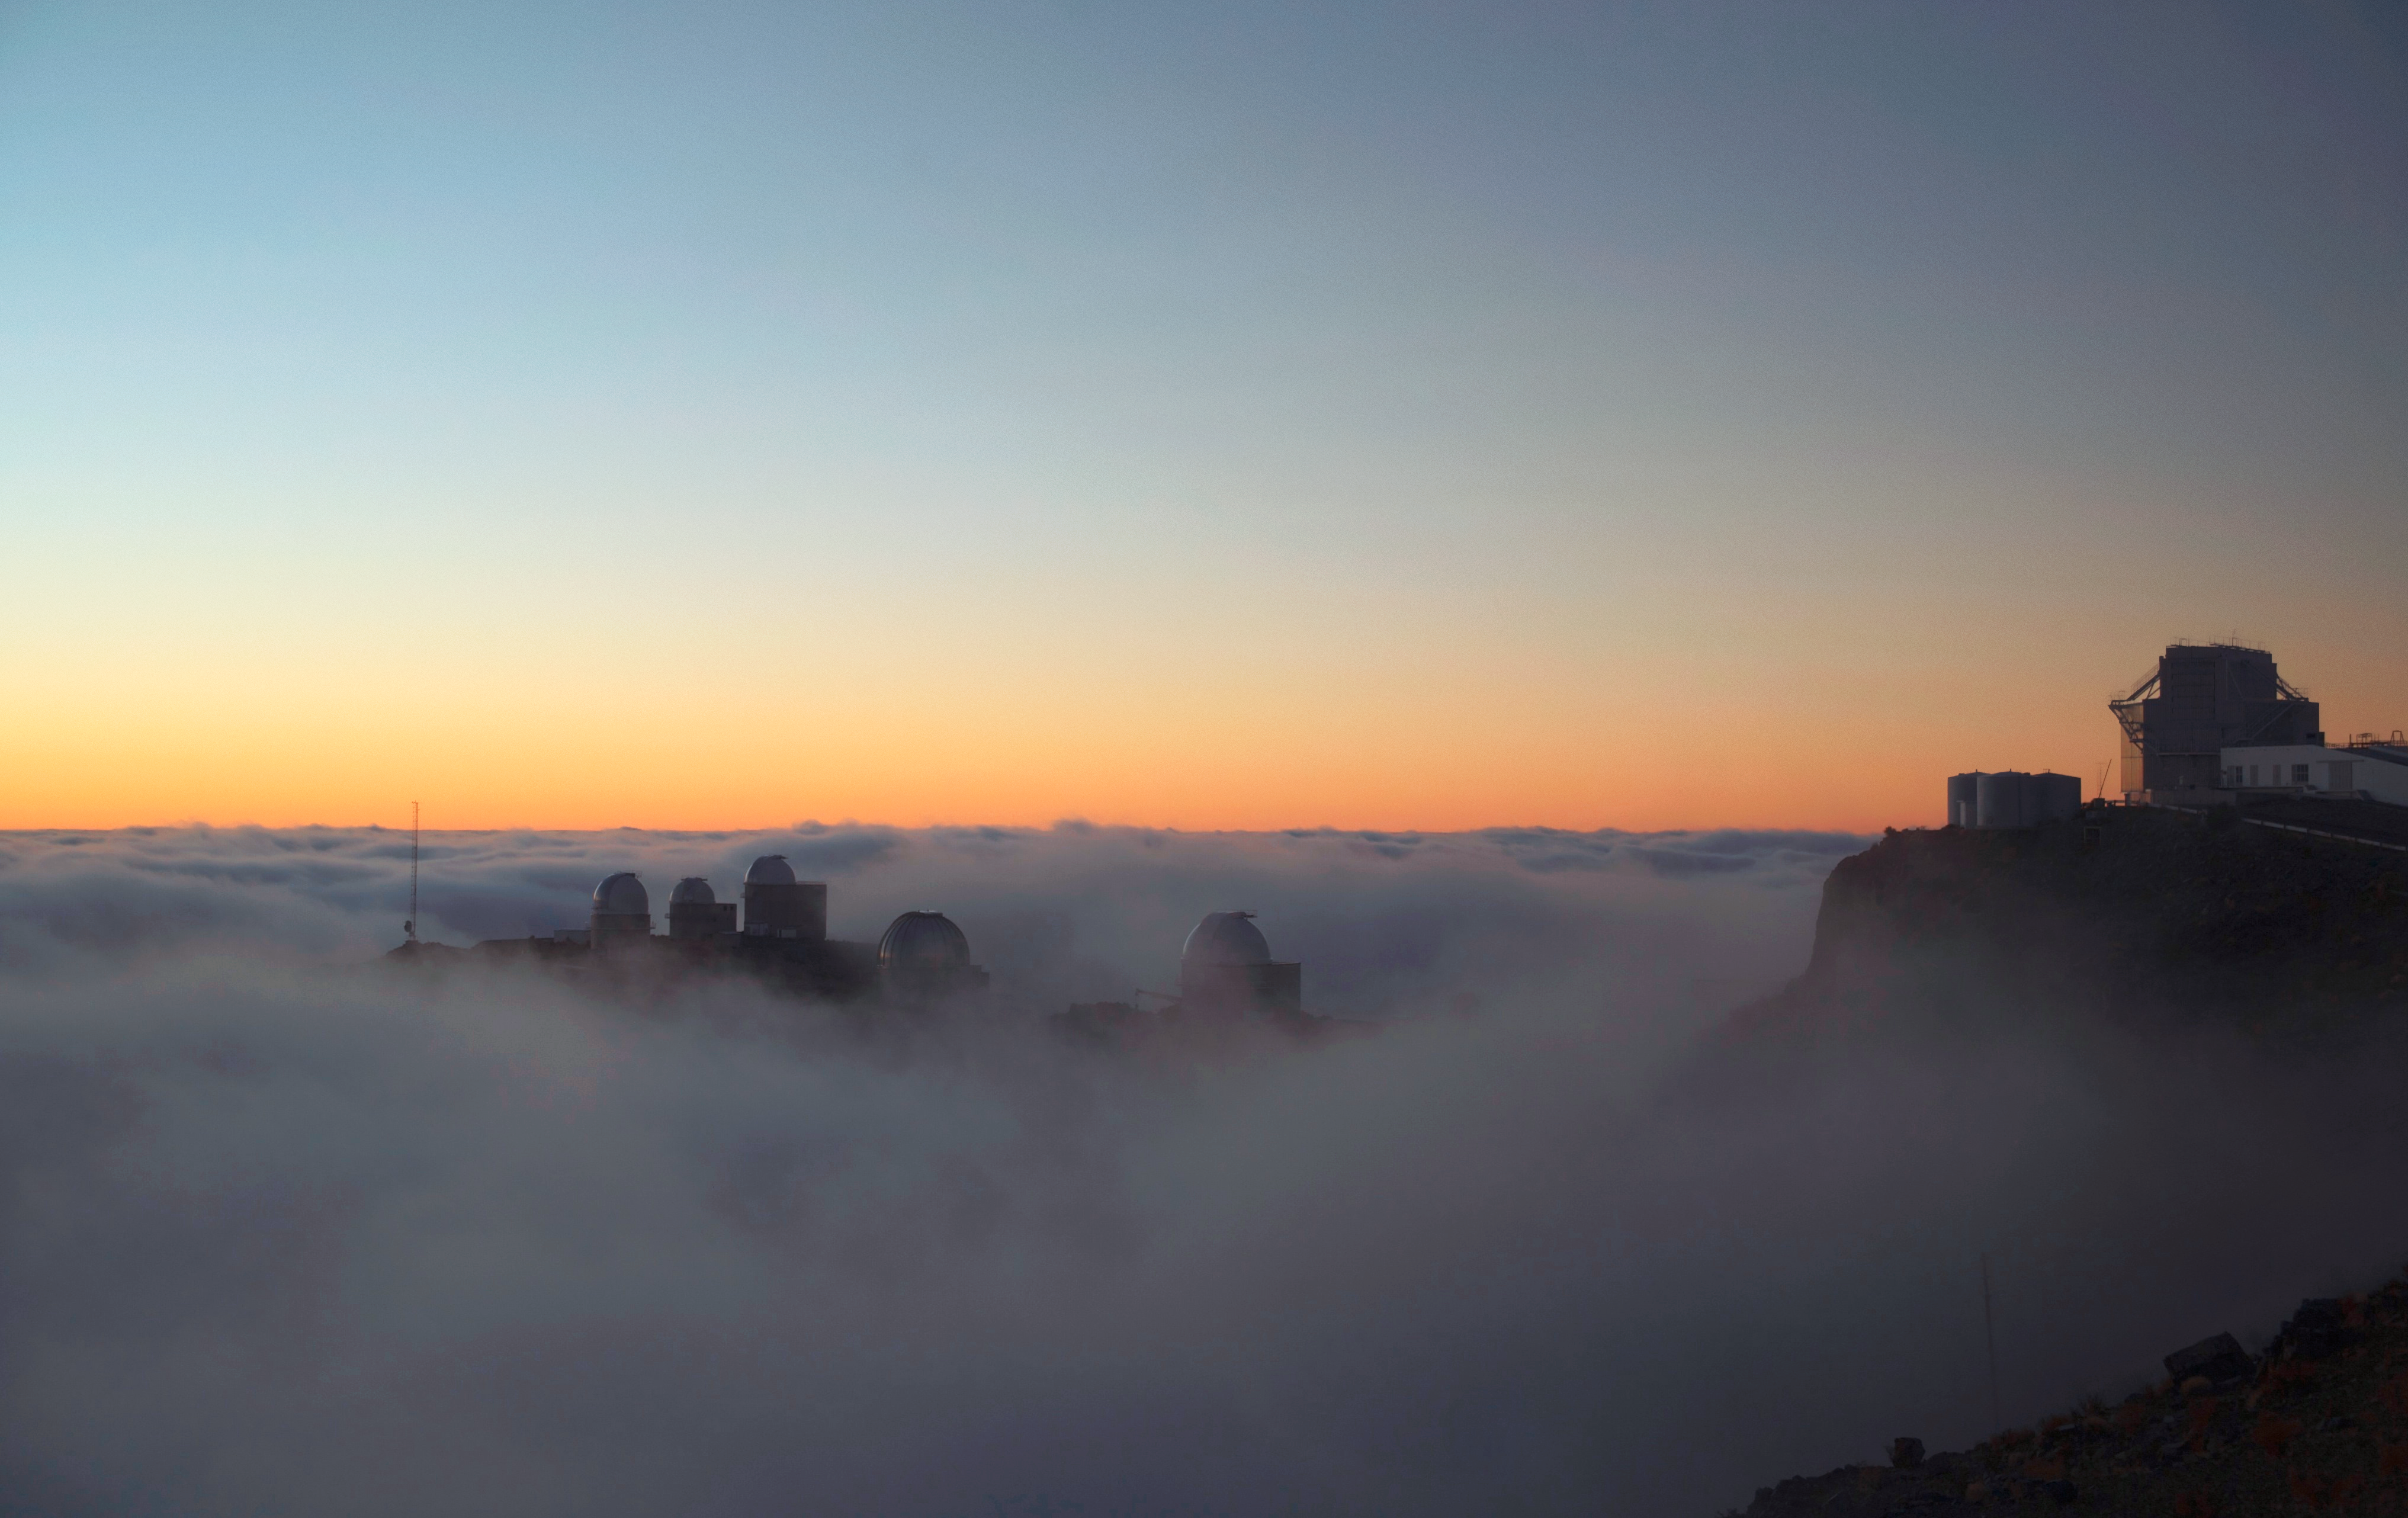

La Silla Observatory among the clouds

This image shows a beautiful cloud layer over the La Silla ridge. The photograph was taken by ESO Photo Ambassador Alexandre Santerne.

Credit: ESO